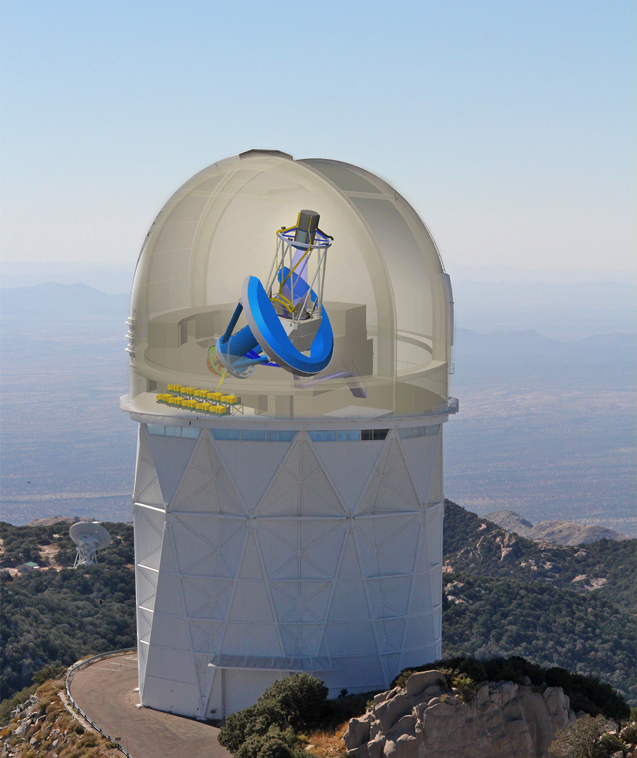

New Chapter Begins for Kitt Peak Telescope

The Dark Energy Spectroscopic Instrument (DESI) will be mounted on the Kitt Peak Mayall telescope. Light from galaxies and quasars will be collected at prime focus by robotically positioned fibers and fed to 10 spectrographs.

Credit: R. Lafever, J. Moustakas/DESI Collaboration, P. Marenfeld/NOAO/AURA/NSF & E. Acosta/Vera C. Rubin Observatory/ NOIRLab/ NSF/ AURA